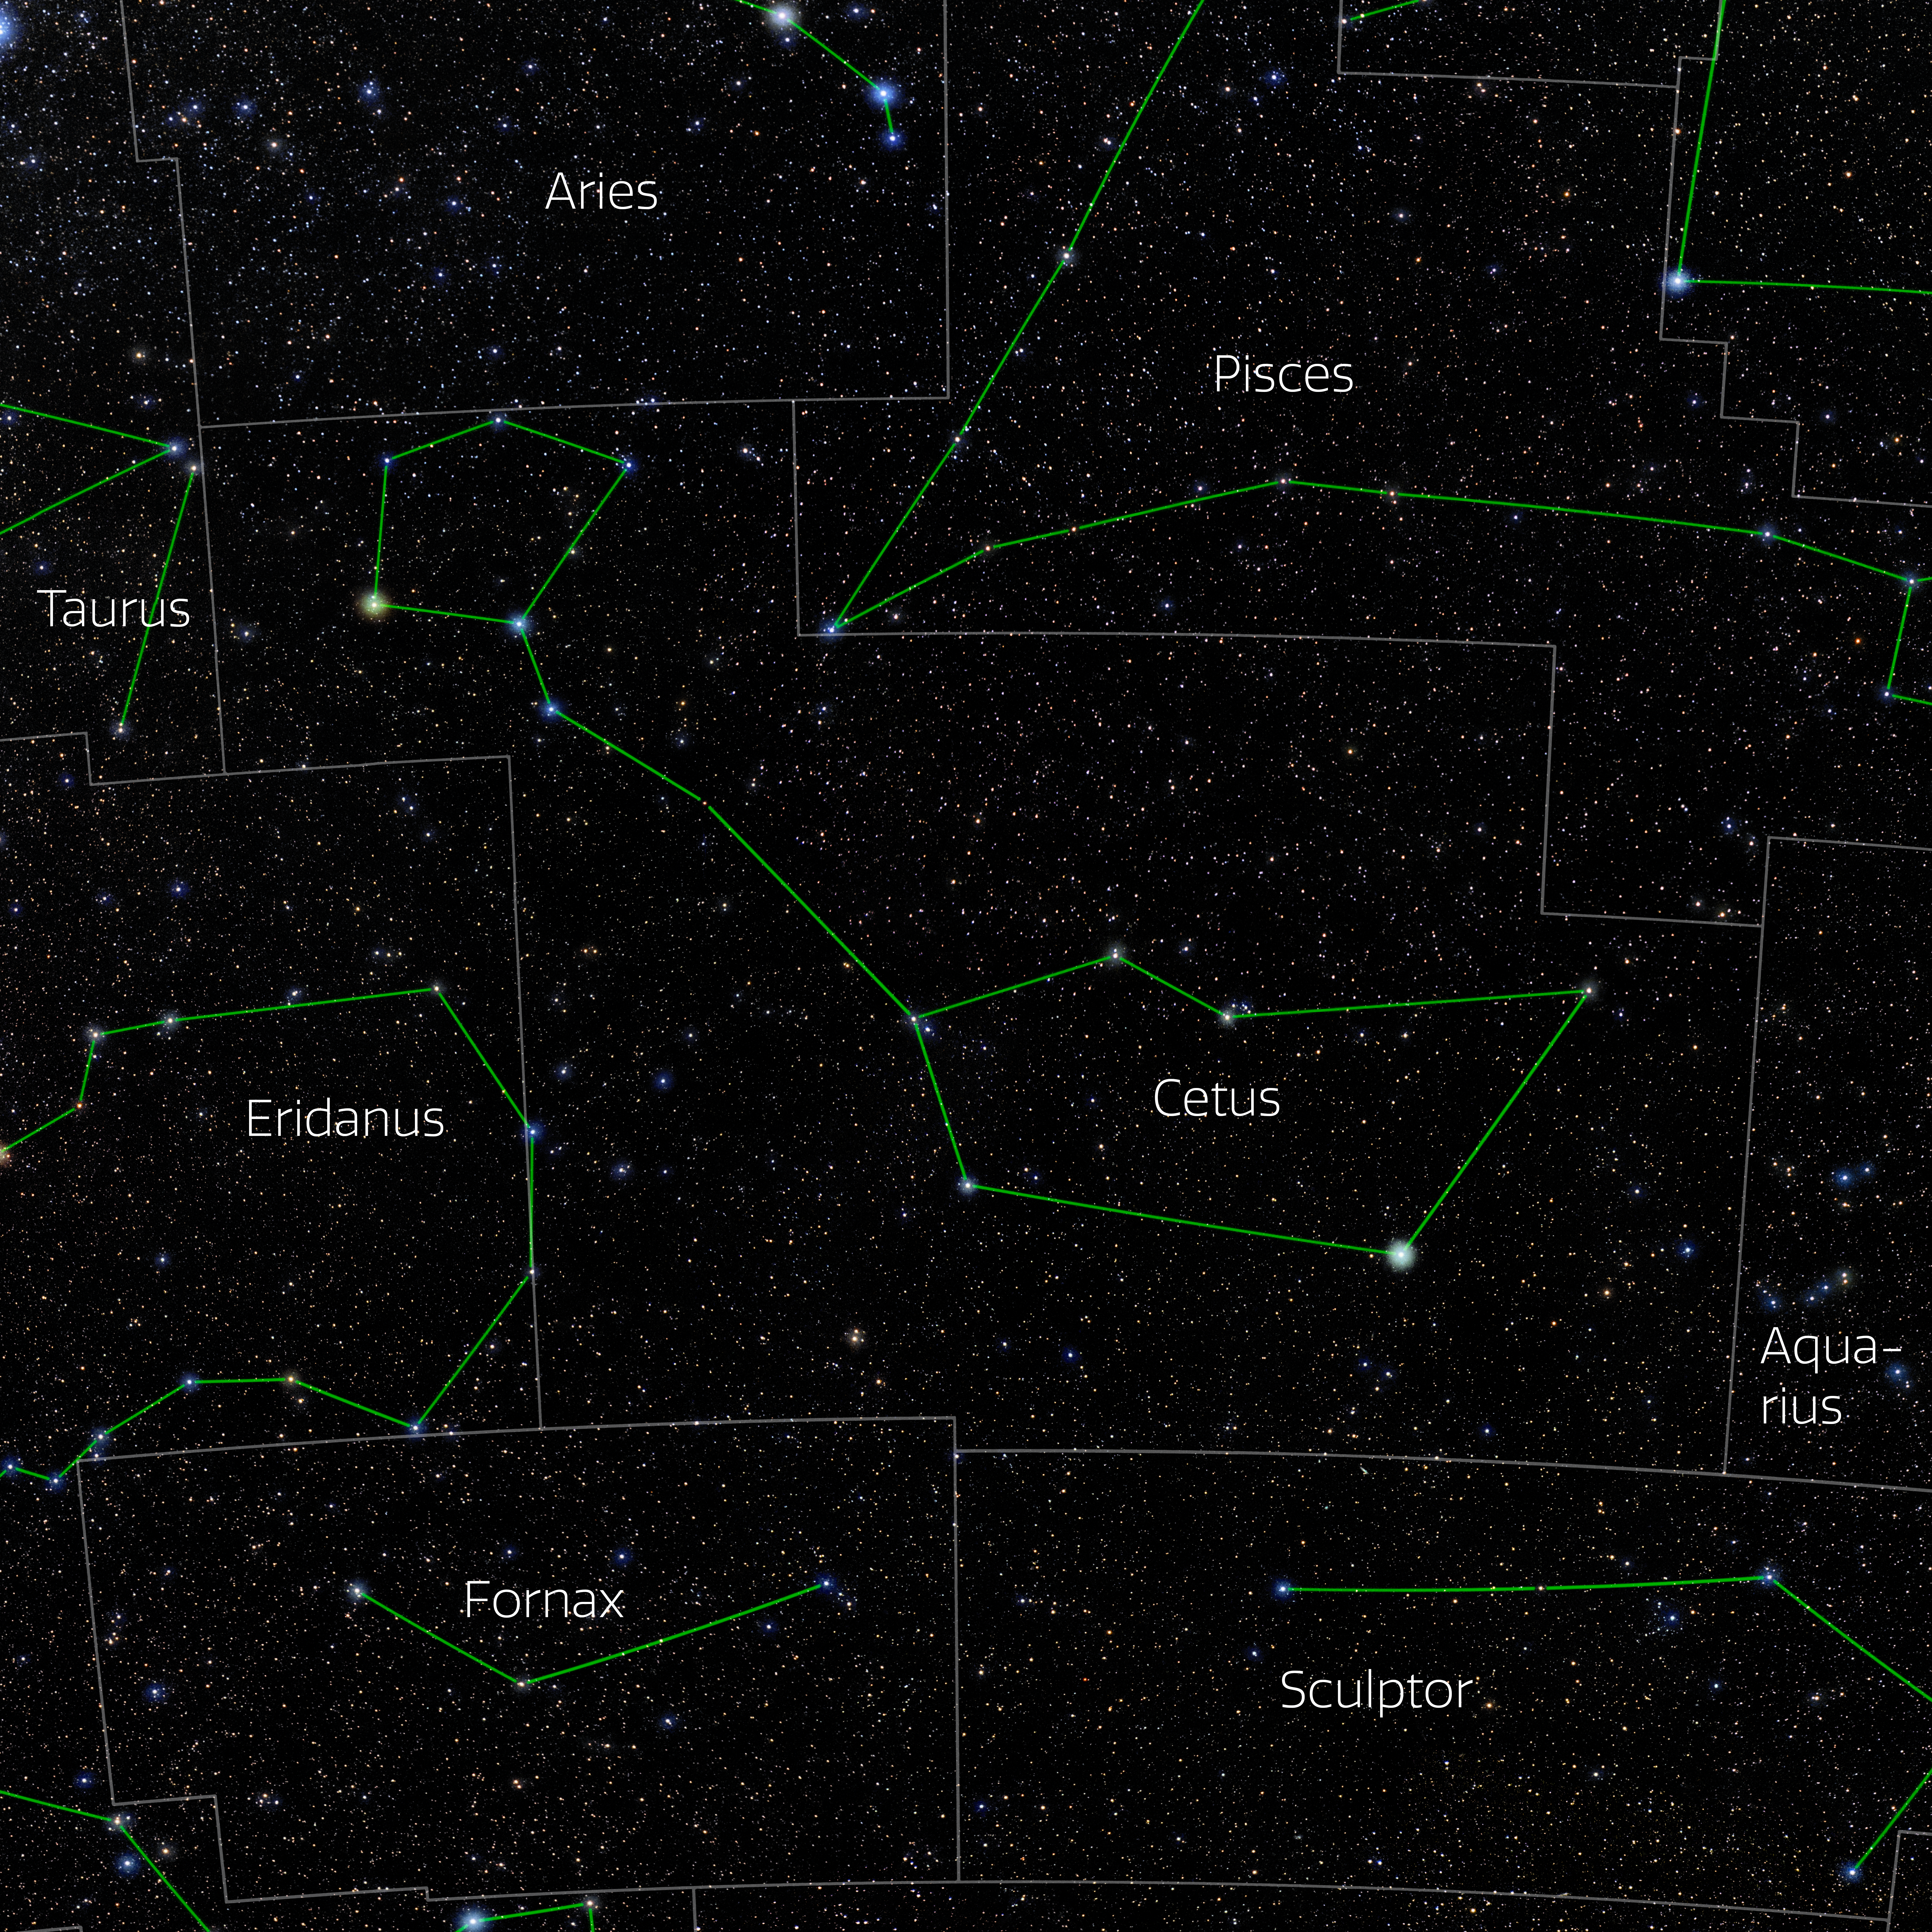

Cetus (Annotated)

Photo of the constellation Cetus with annotations from IAU and Sky & Telescope. Here is the non-annotated version.

Credit: E. Slawik/NOIRLab/NSF/AURA/M. Zamani